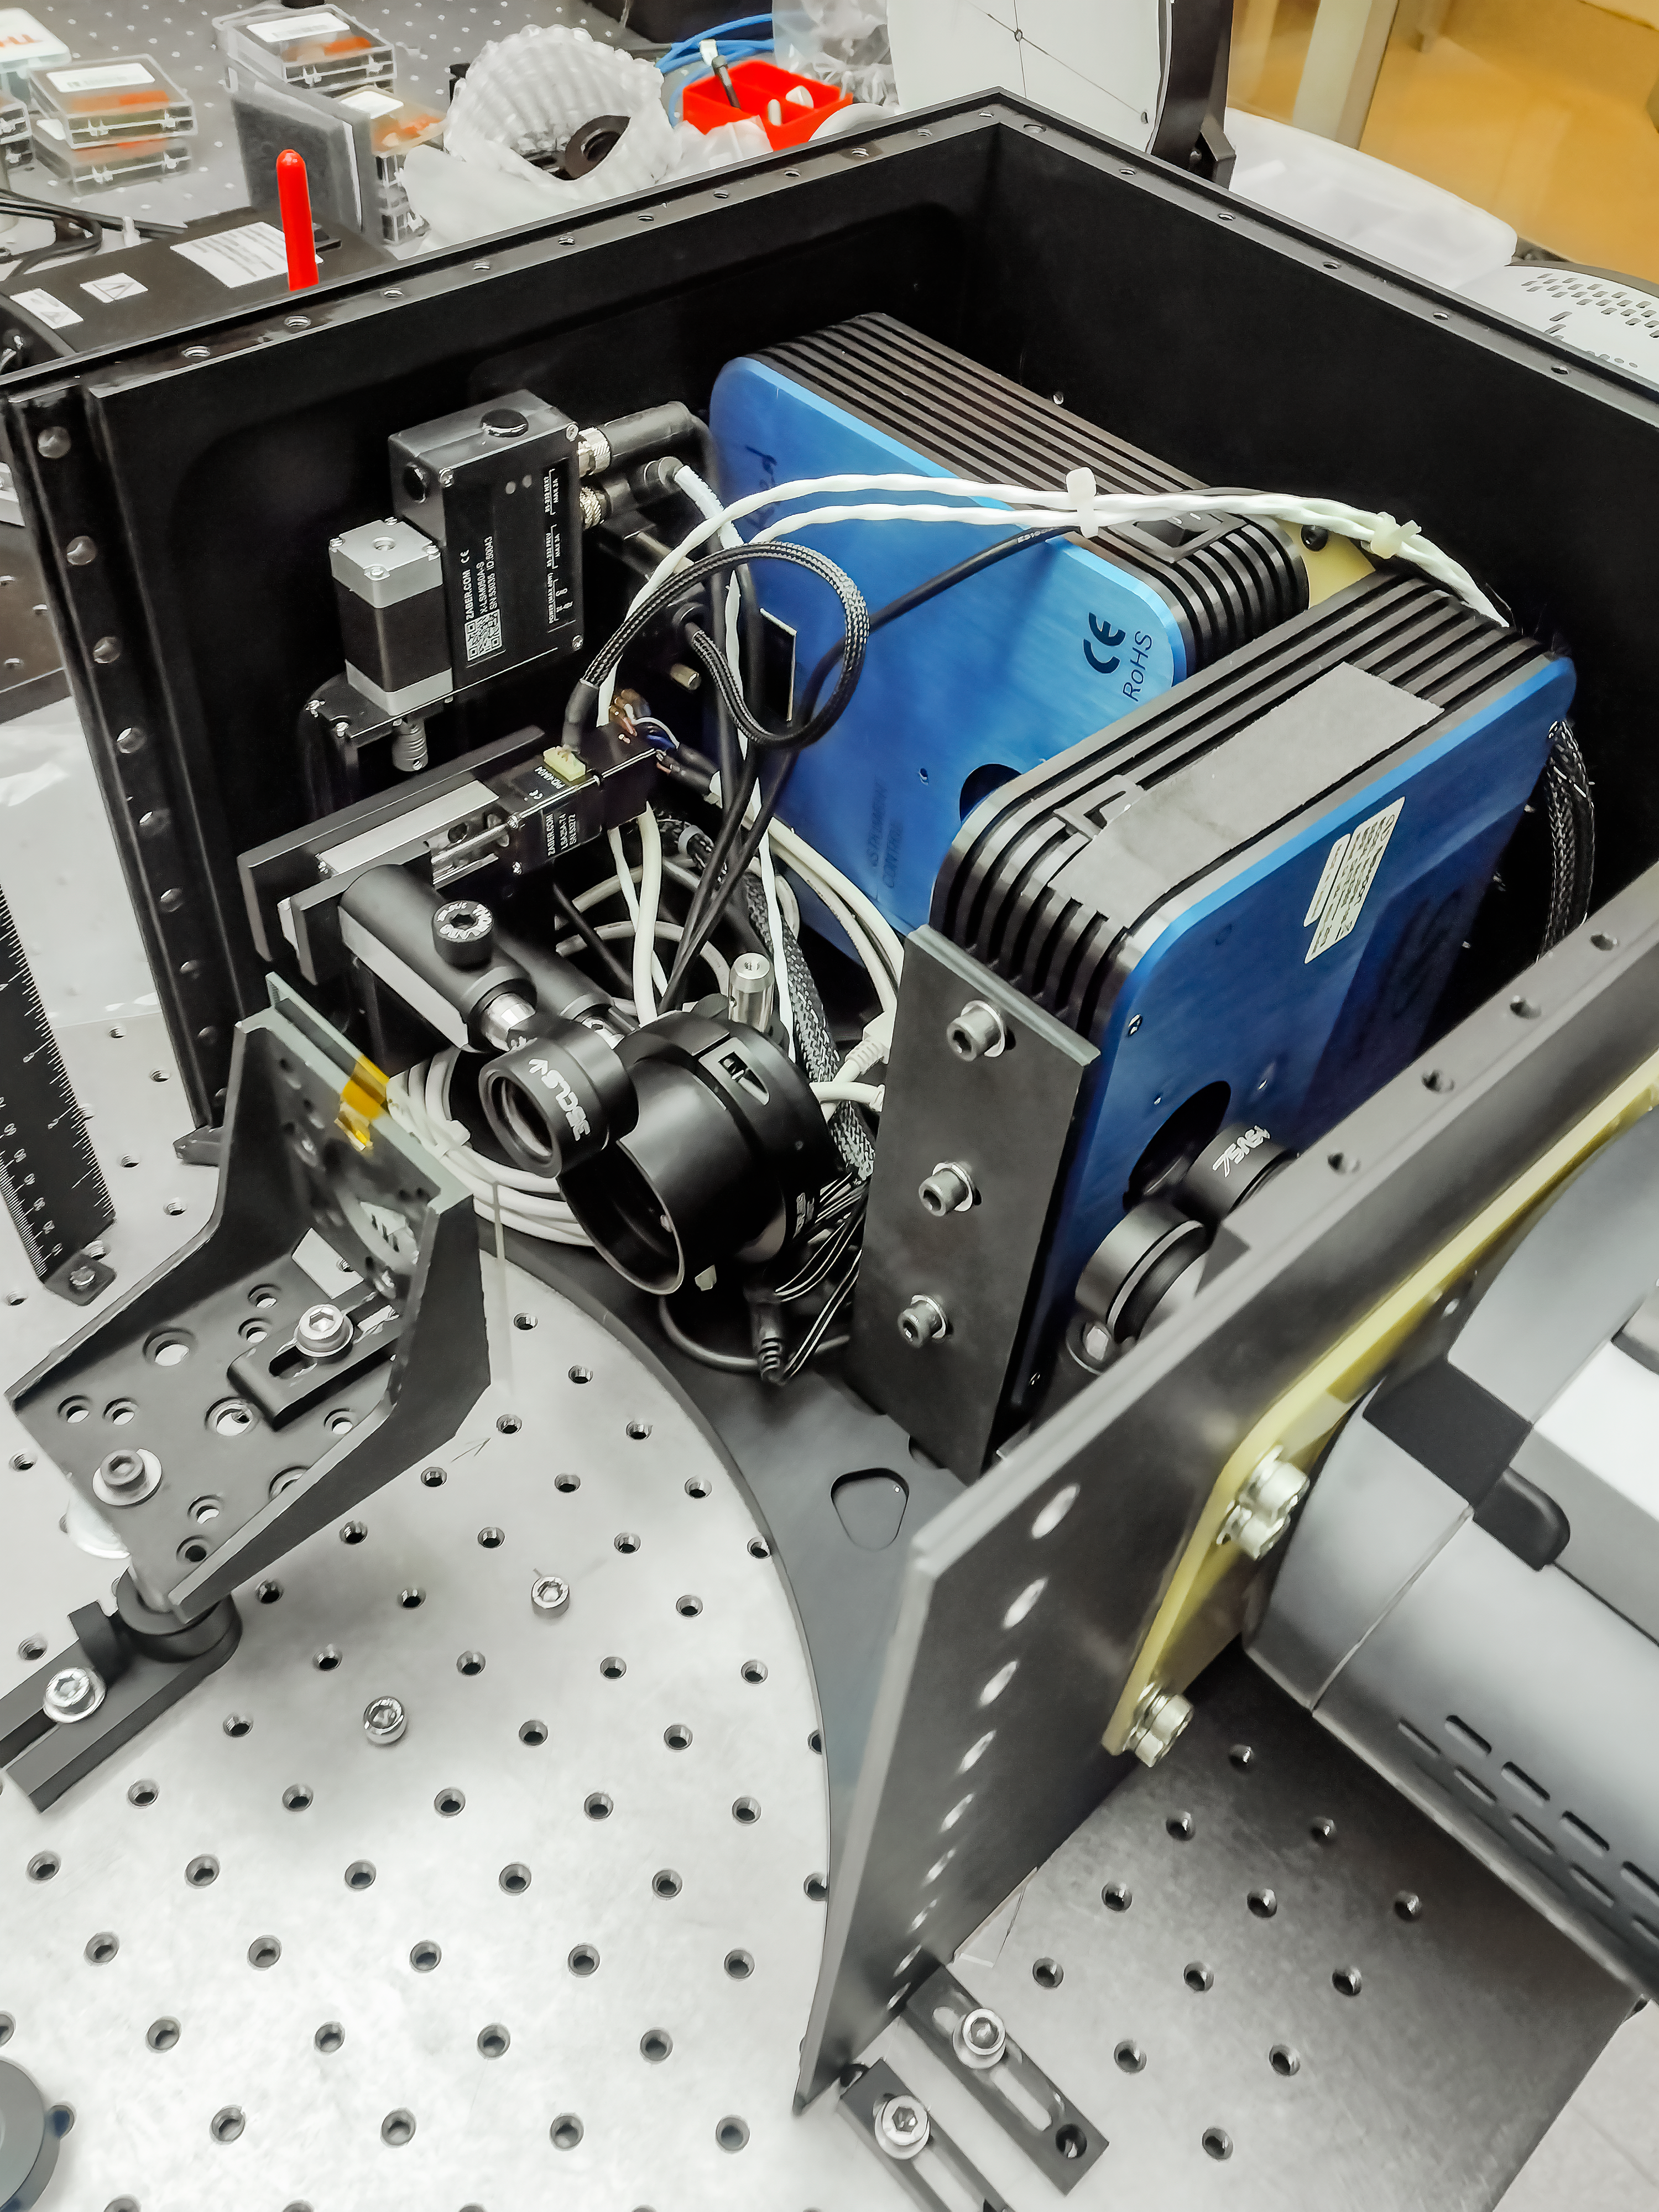

Inside Zorro

A look inside Zorro and its CCD cameras during instrument assembly.

Credit: International Gemini Observatory/NOIRLab/NSF/AURA